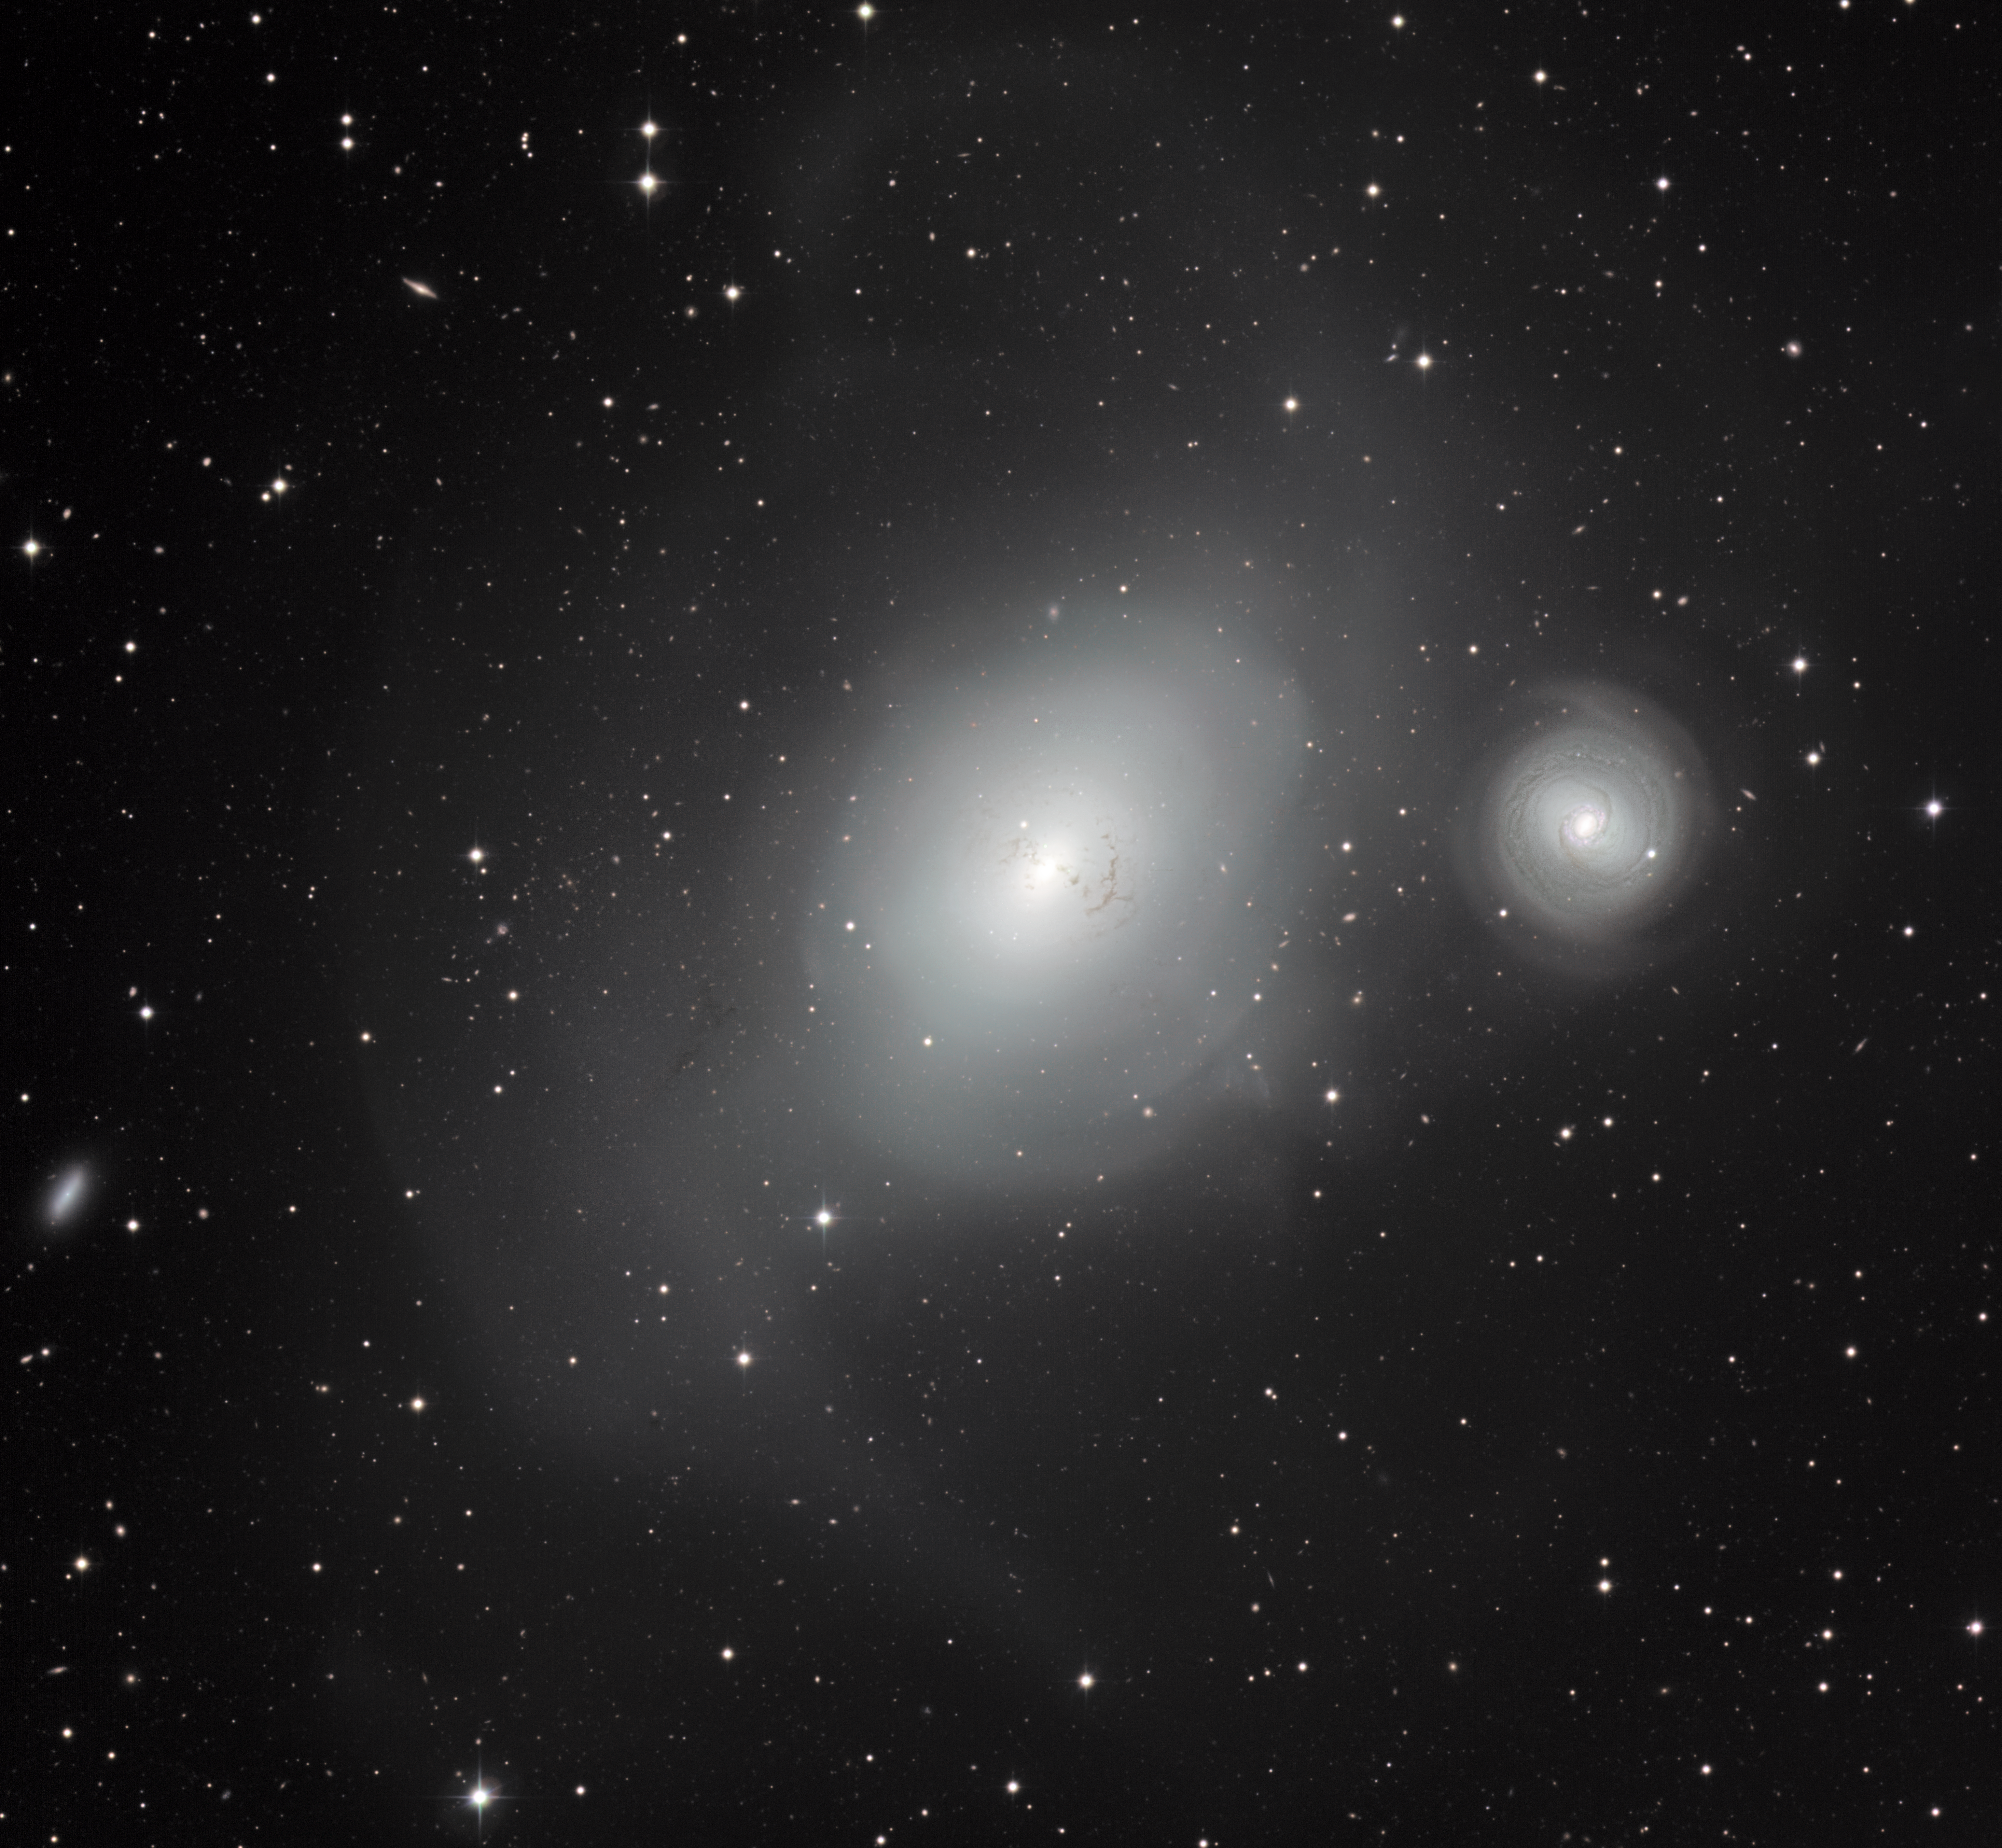

The contrasting galaxies NGC 1316 and 1317

This new image from the MPG/ESO 2.2-metre telescope at ESO’s La Silla Observatory in Chile shows a contrasting pair of galaxies: NGC 1316, and its smaller companion NGC 1317 (right). Although NGC 1317 seems to have had a peaceful existence, its larger neighbour bears the scars of earlier mergers with other galaxies.

Credit: ESO